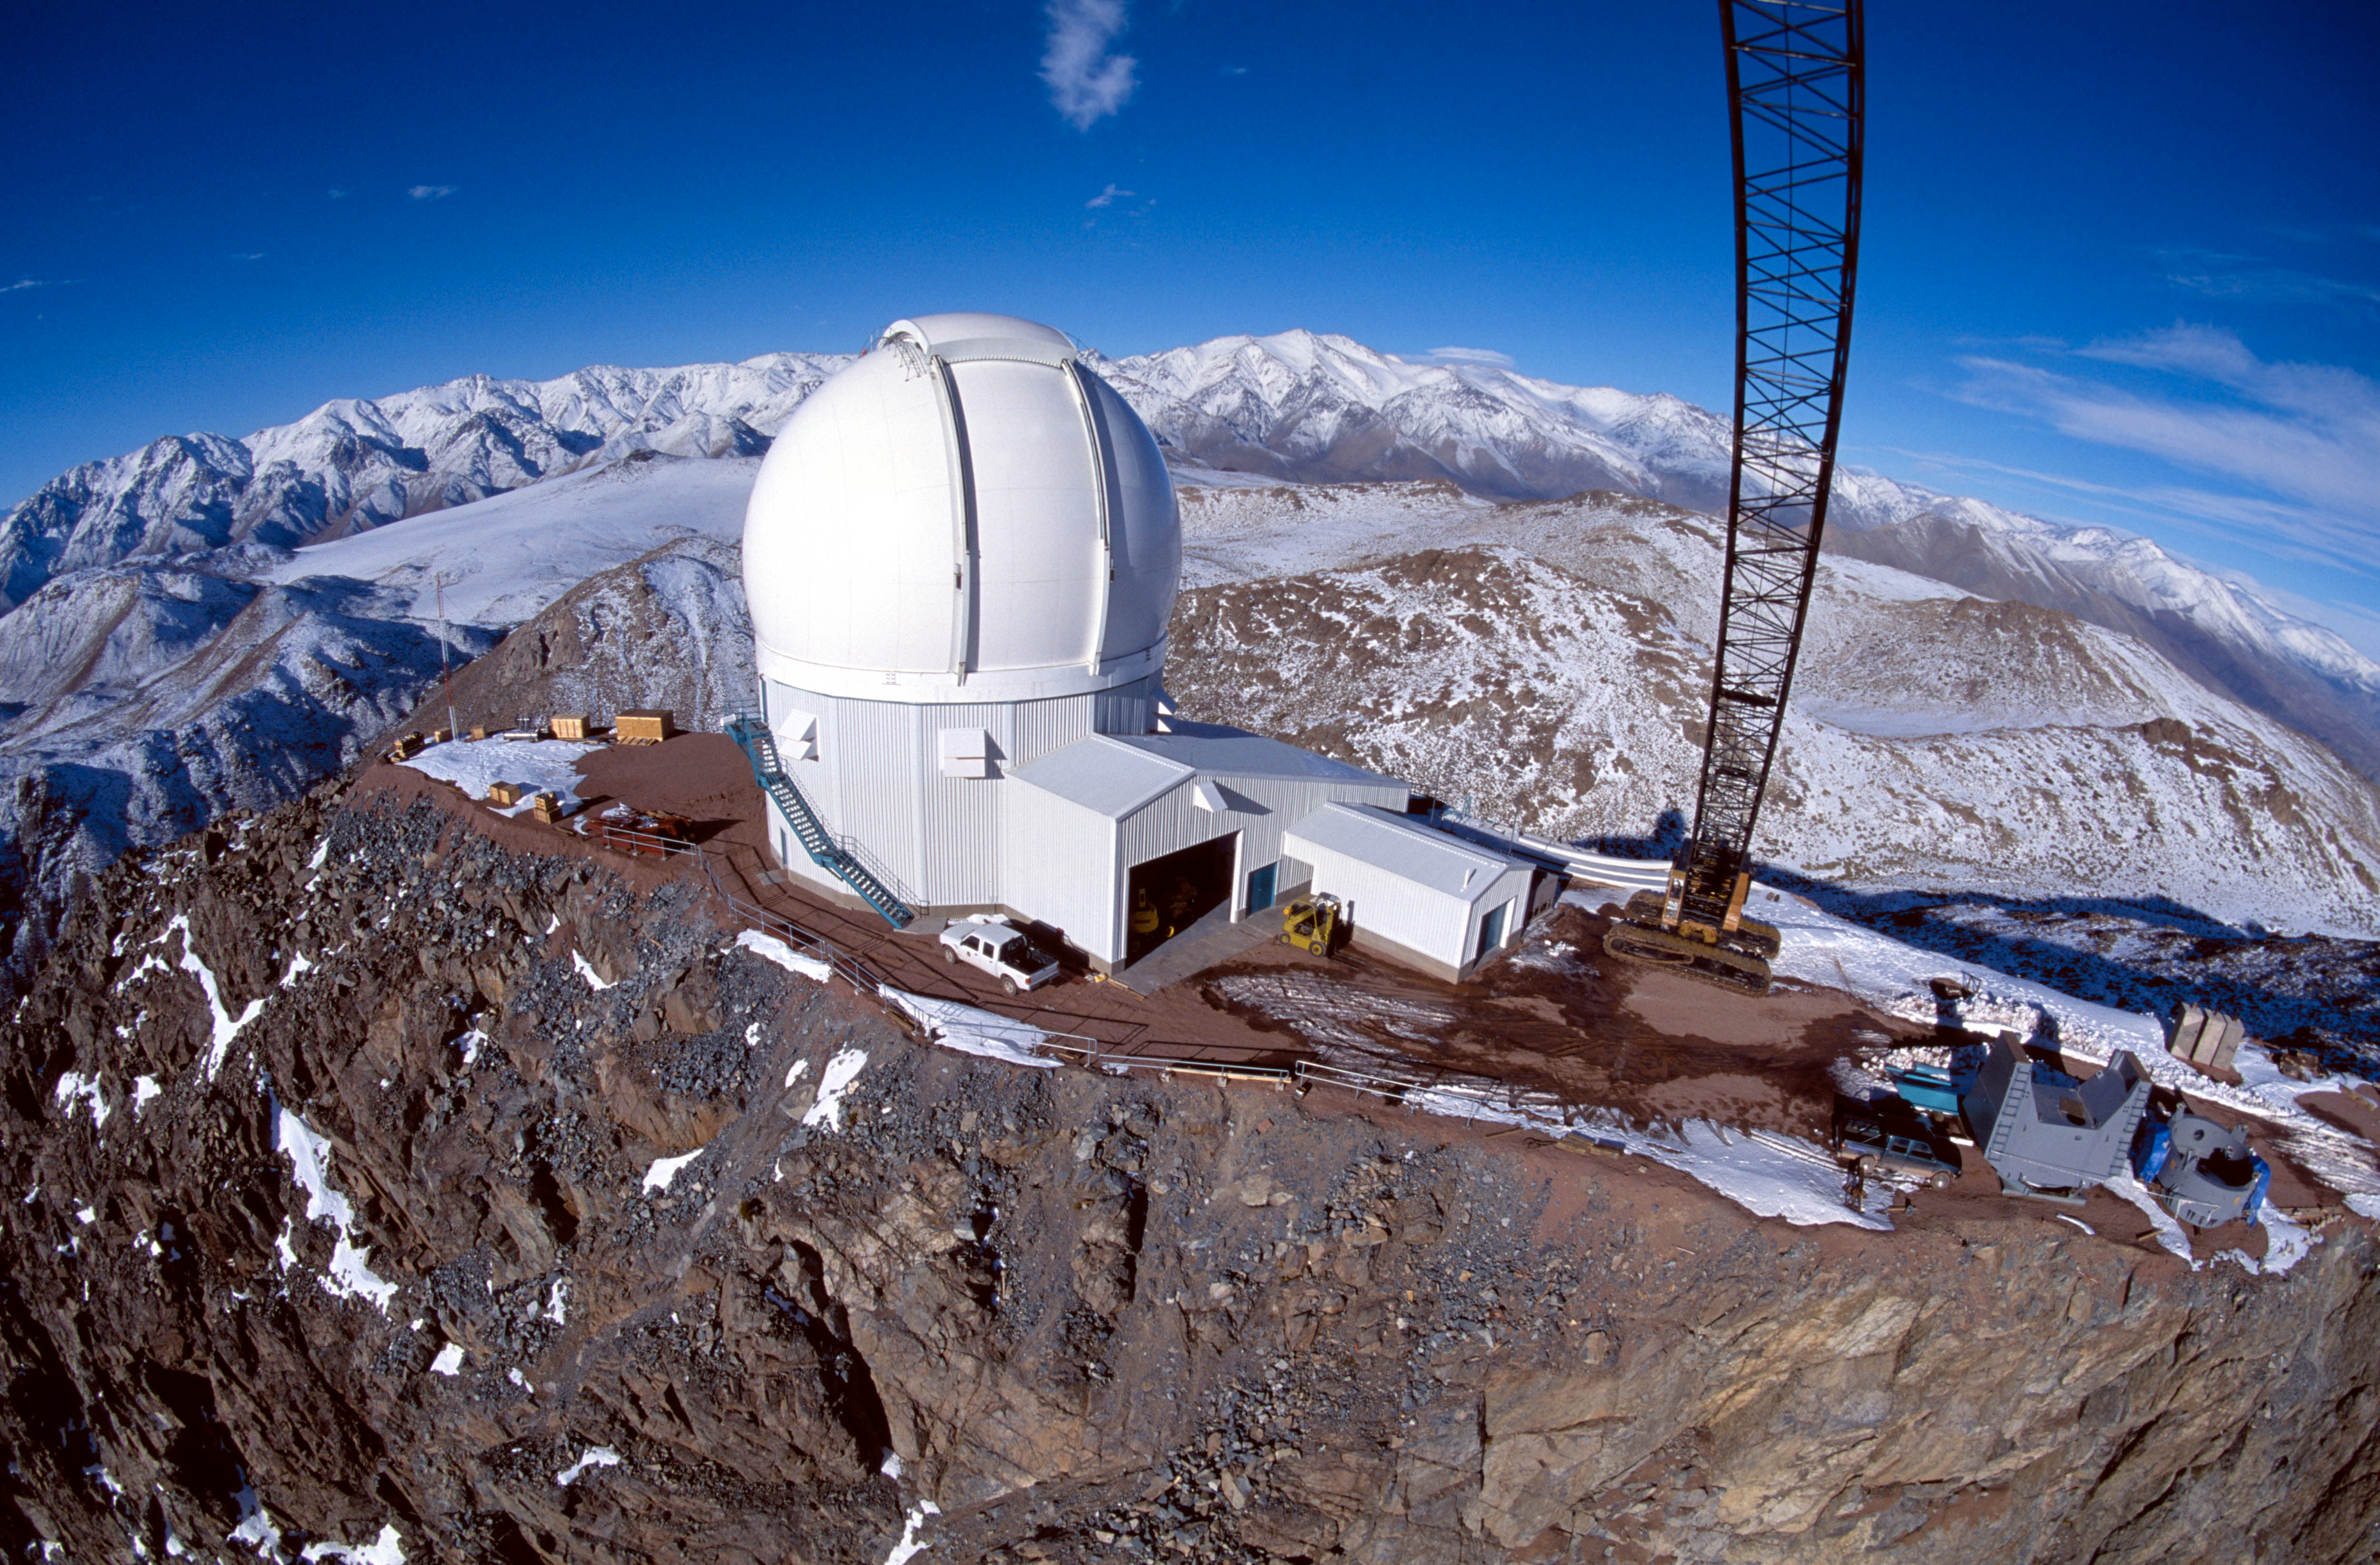

Cerro Tololo Inter-American Observatory

Happiness is a weather-tight dome. With the SOAR dome complete and able to stand up to the worst of the winter weather the project team is now concentrating its efforts on assembly of the telescope mount with expert on-site assistance provided by mount manufacturer vertex RSI.

Credit: CTIO/NOIRLab/NSF/AURA/P. Marenfeld